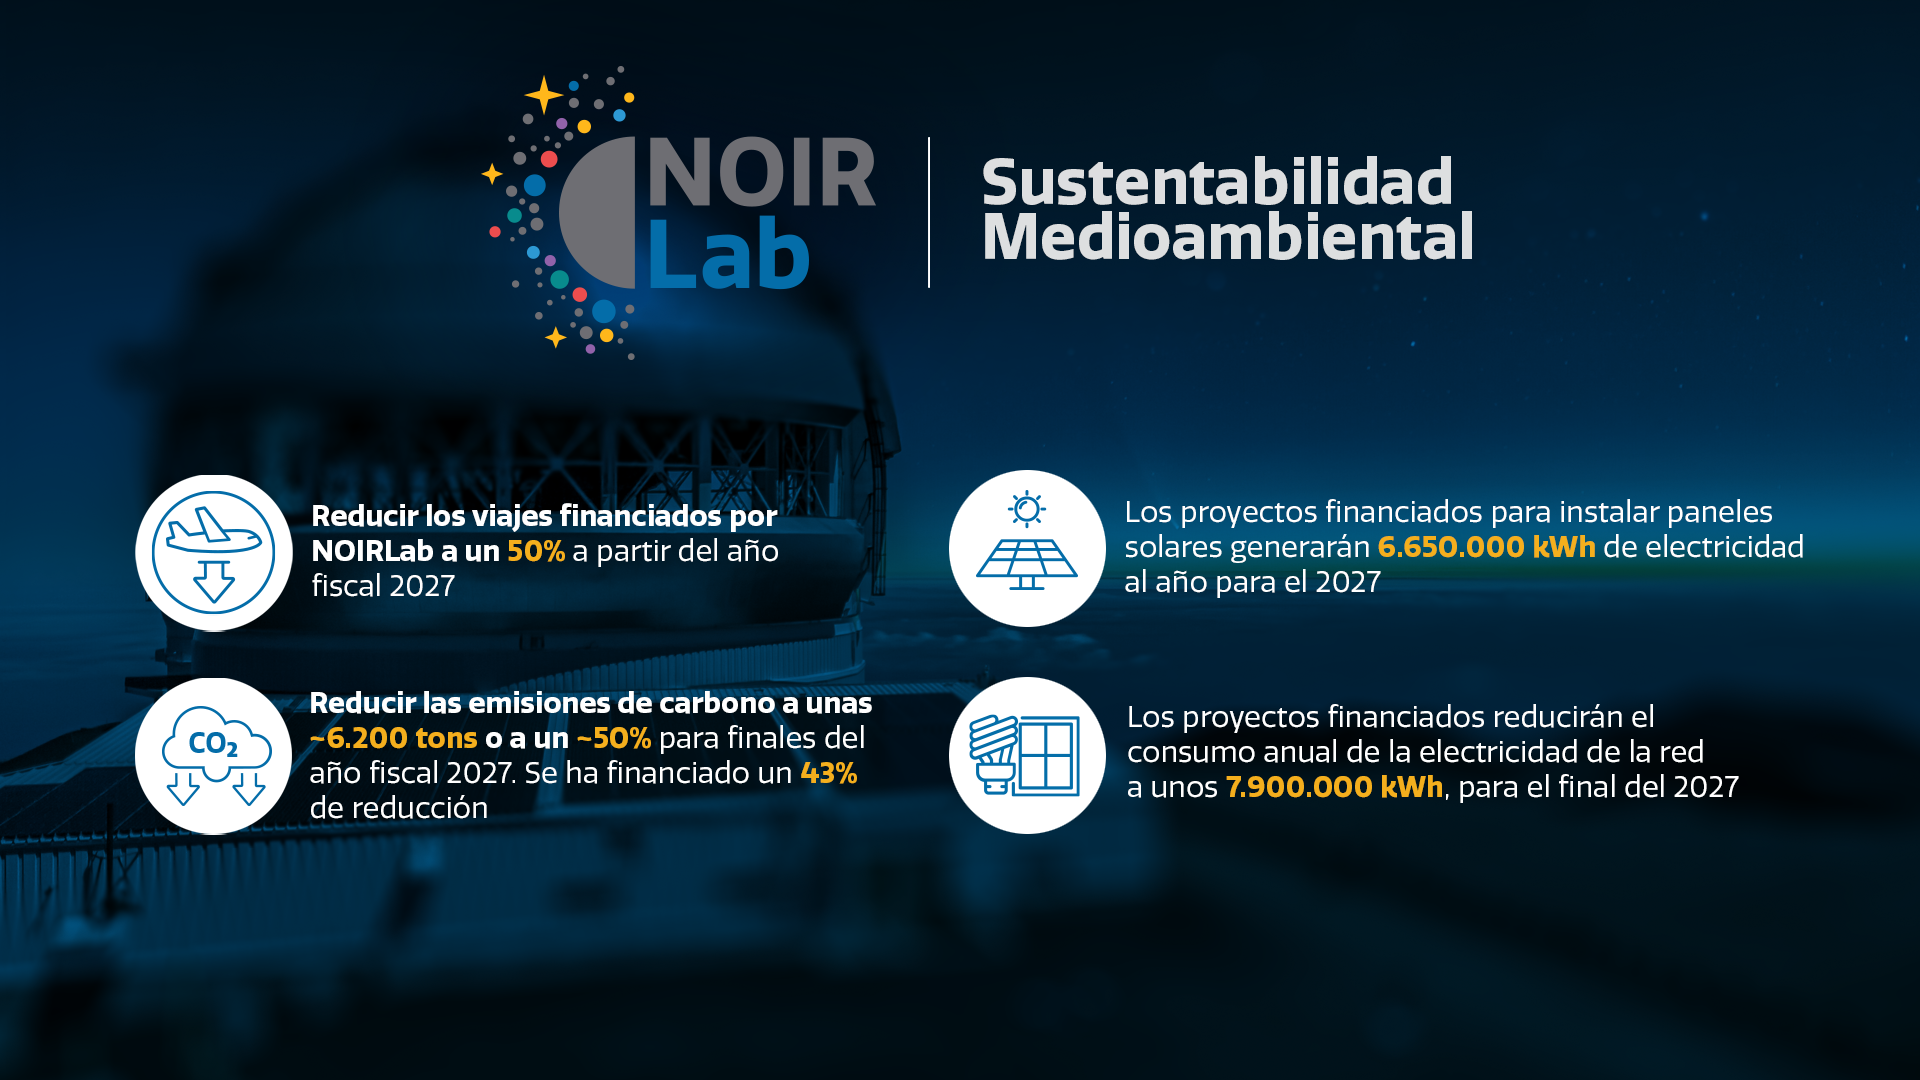

Plan Quinquenal de Sostenibilidad Ambiental

Resumen de las actividades de sostenibilidad ambiental actualmente en curso en NOIRLab.

Credit: NOIRLab